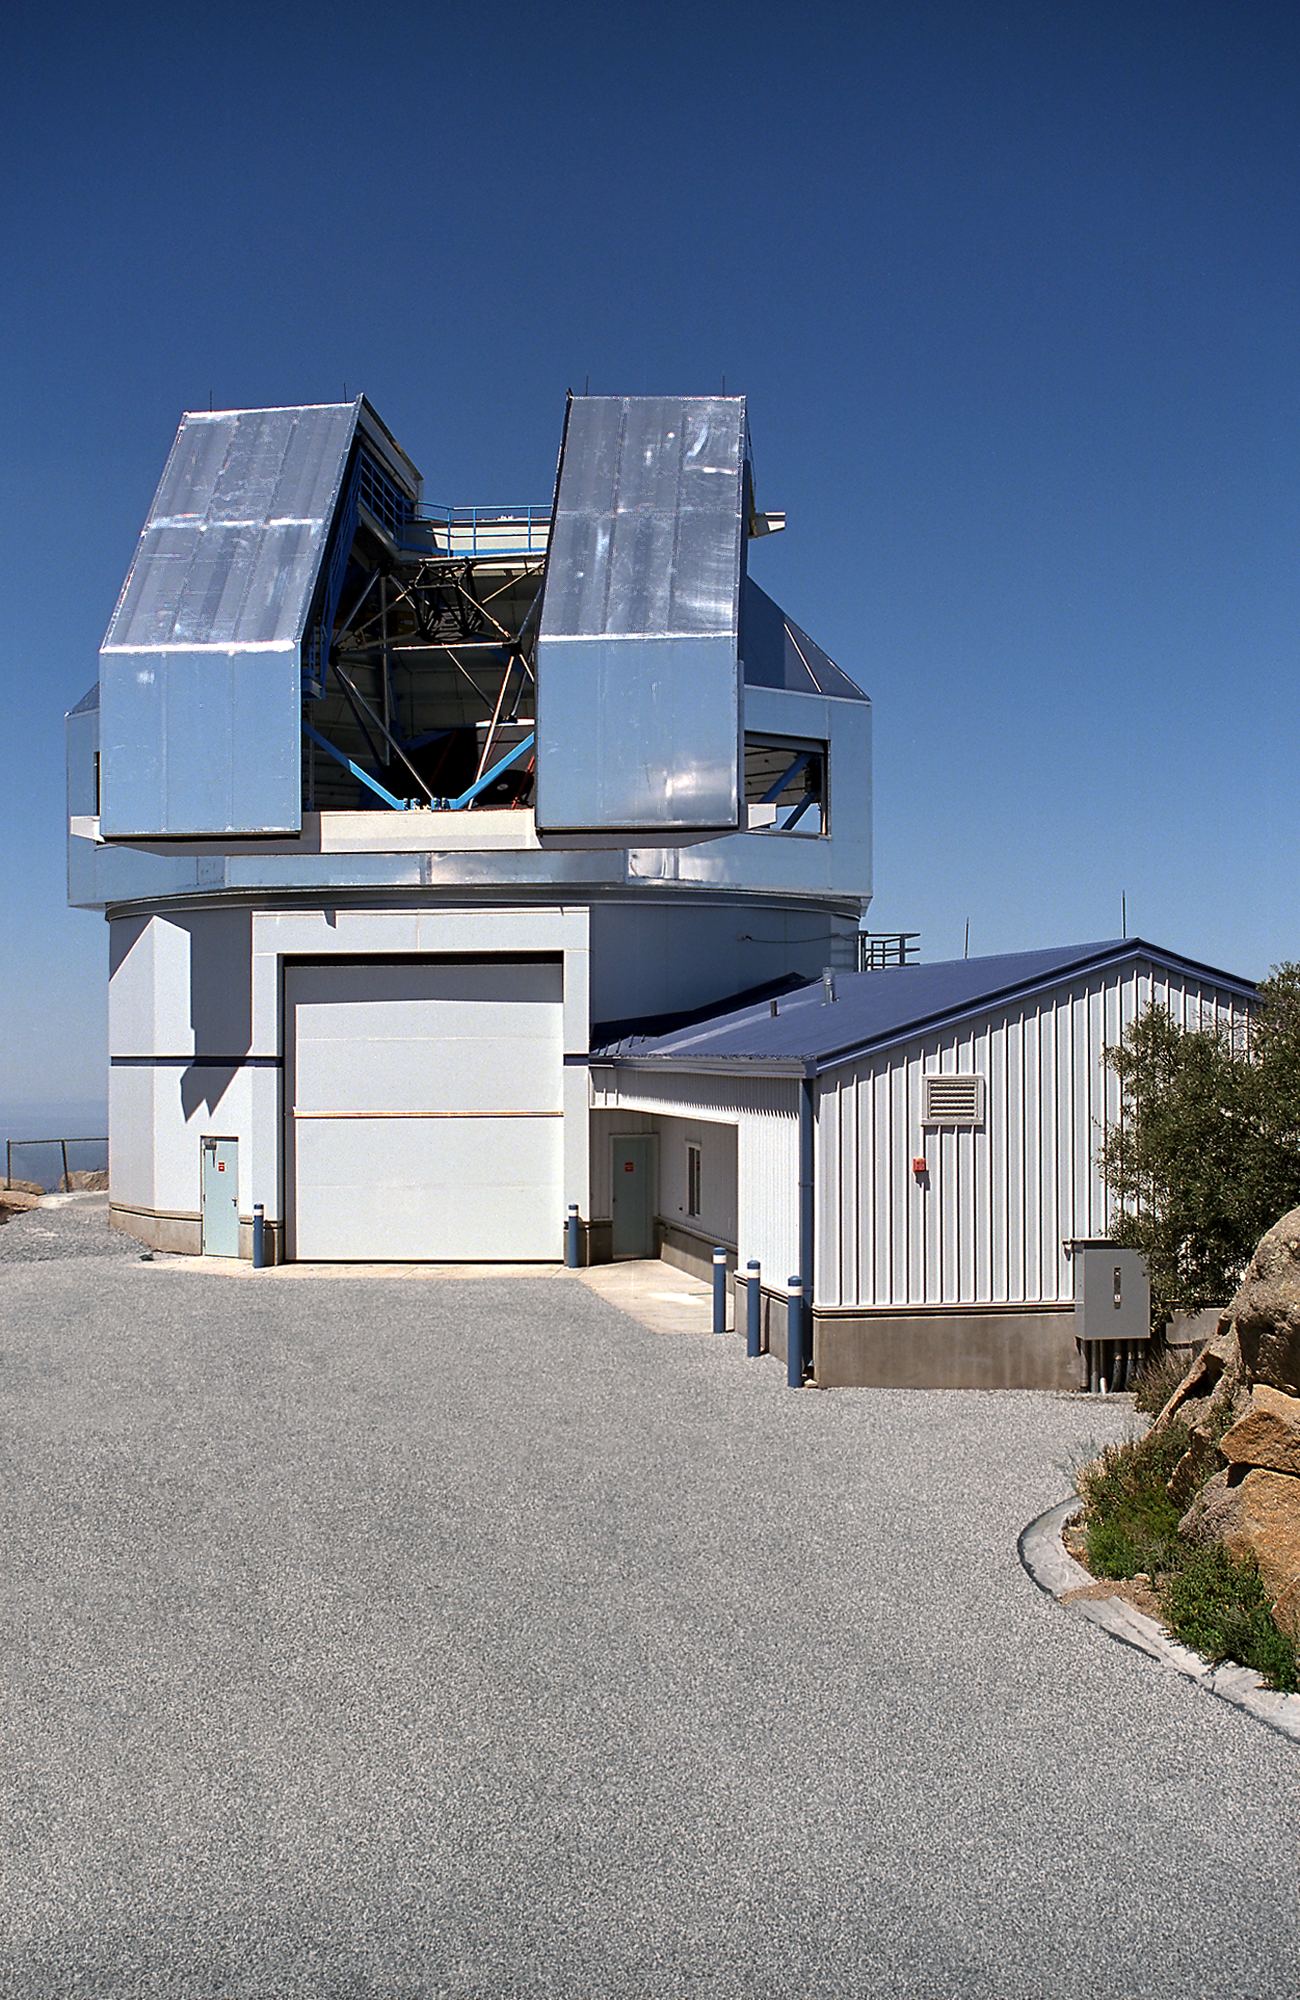

Exterior picture of WIYN building.

Exterior picture of WIYN building.

Credit: NOIRLab/NSF/AURA